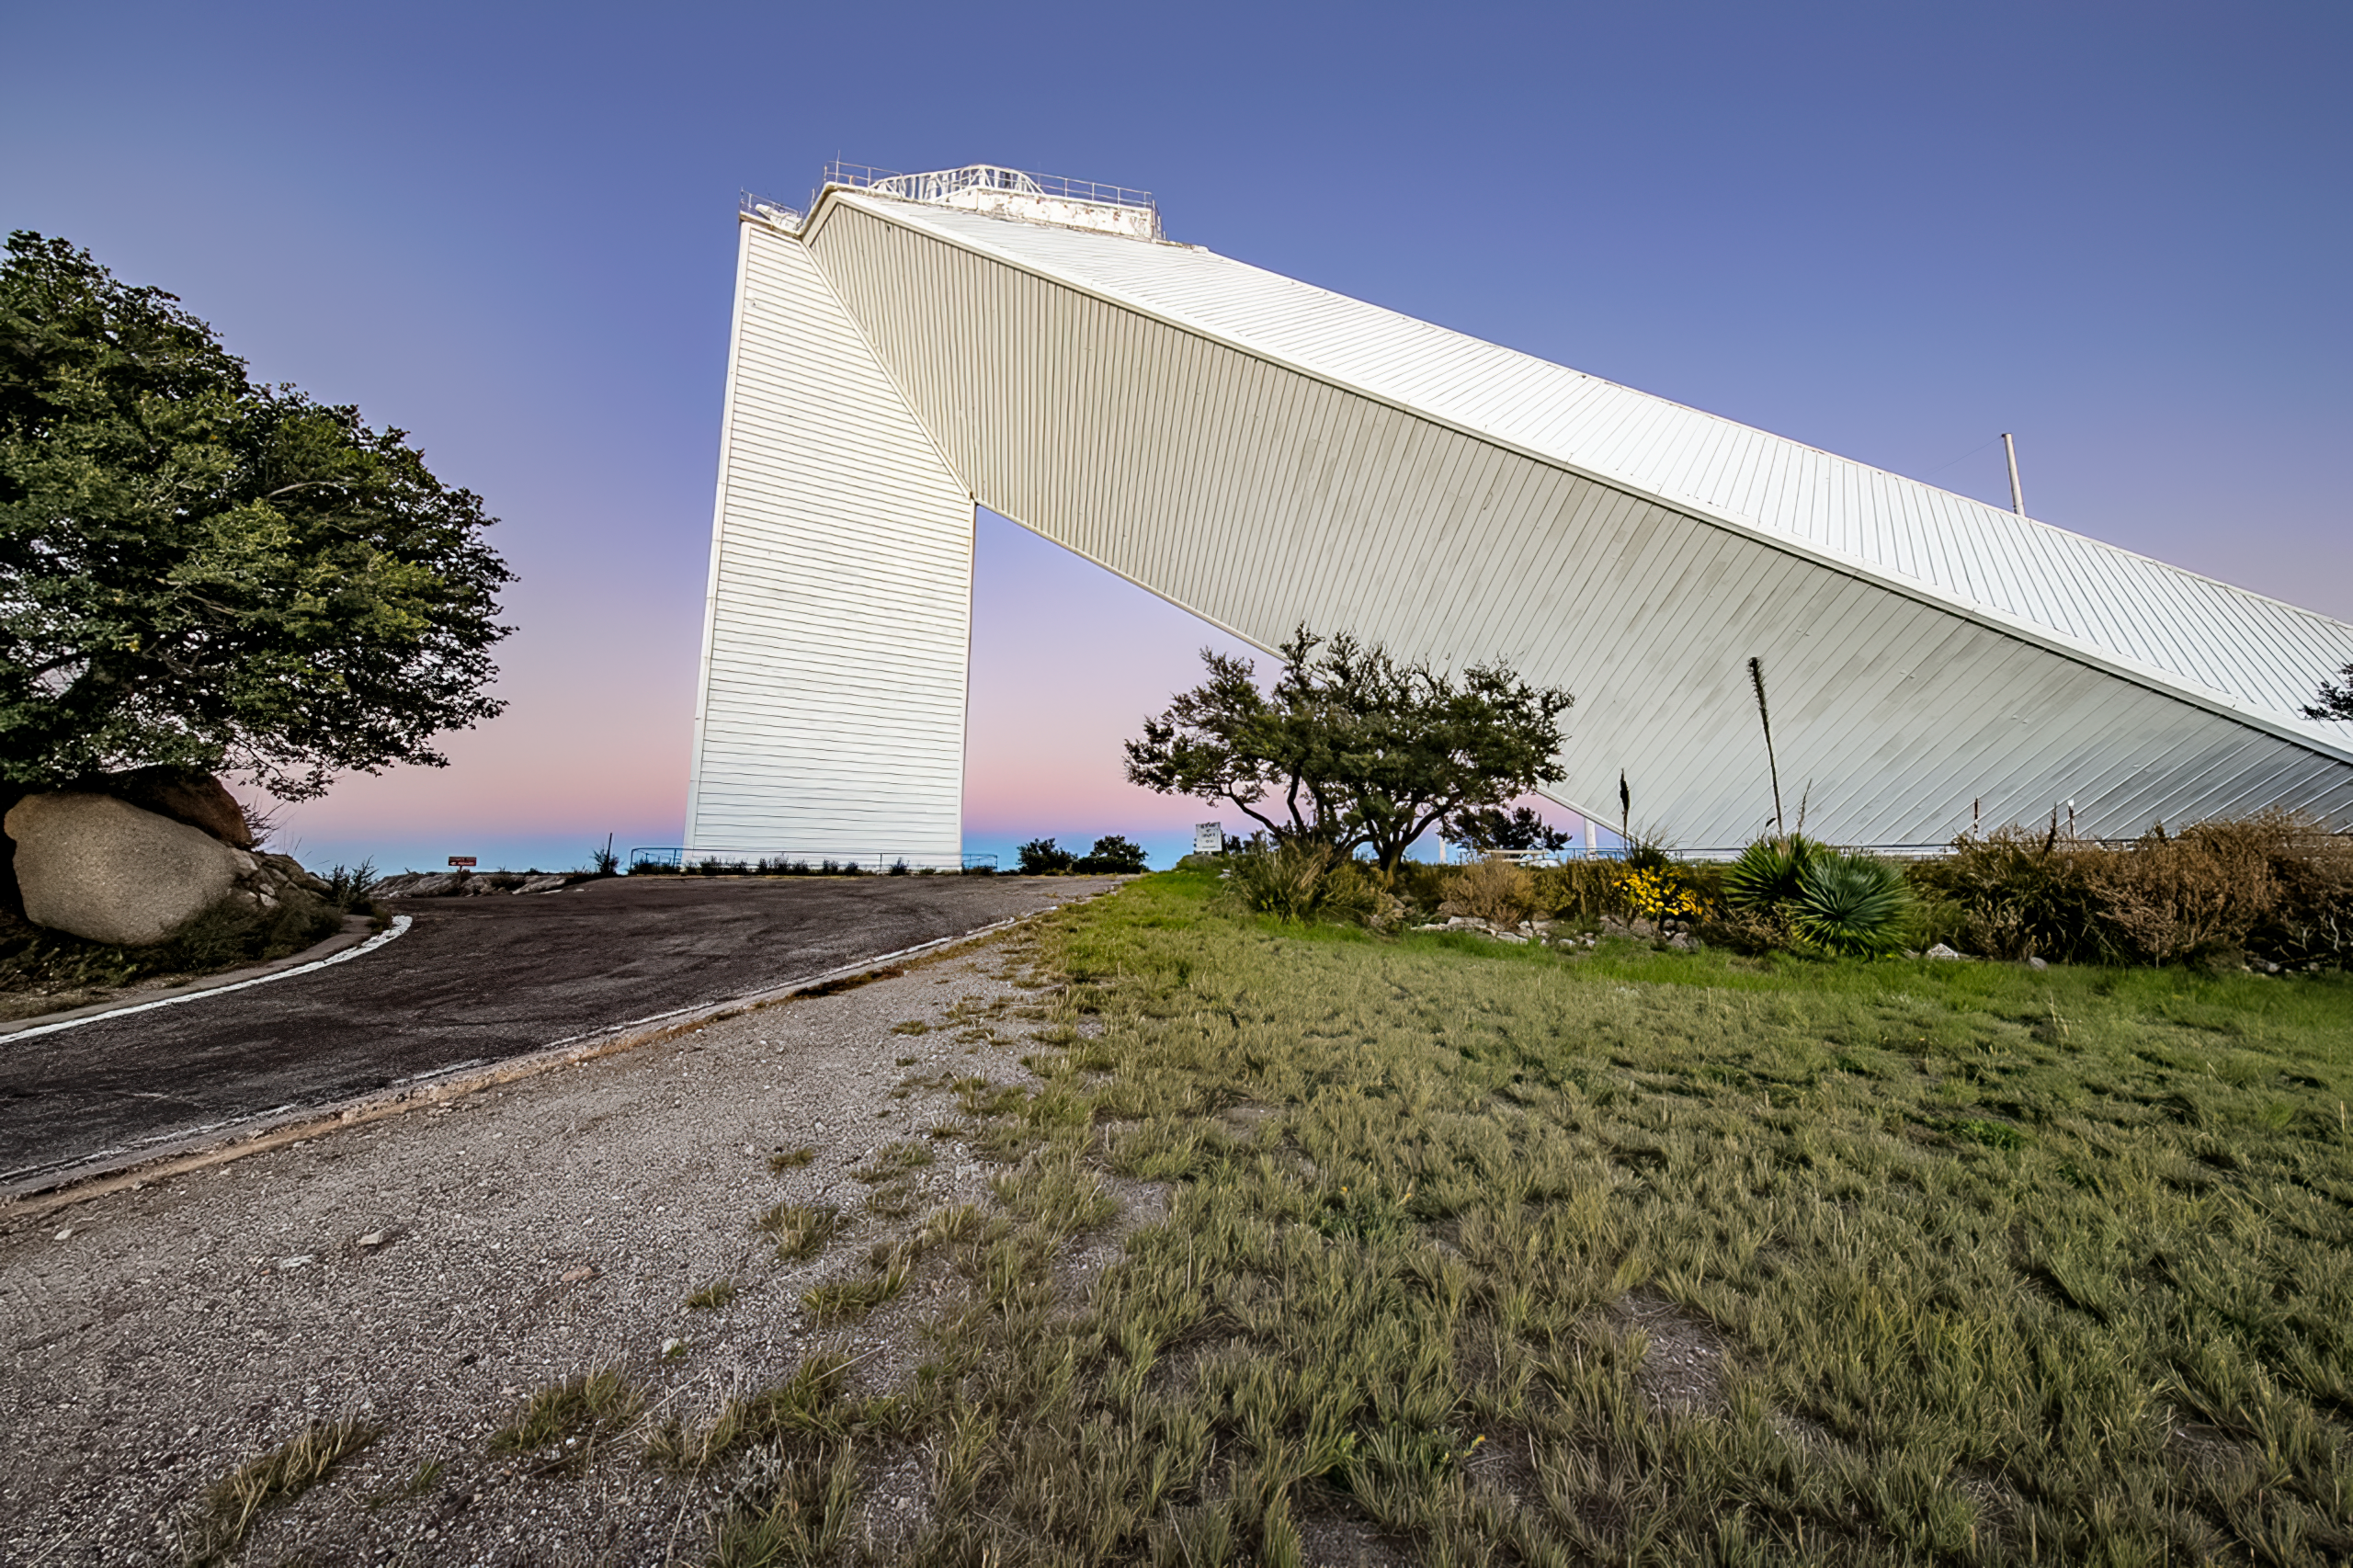

McMath-Pierce Solar Telescope

The McMath-Pierce Solar Telescope, located at Kitt Peak National Observatory, is shown here.

Credit: NOIRLab/AURA/NSF